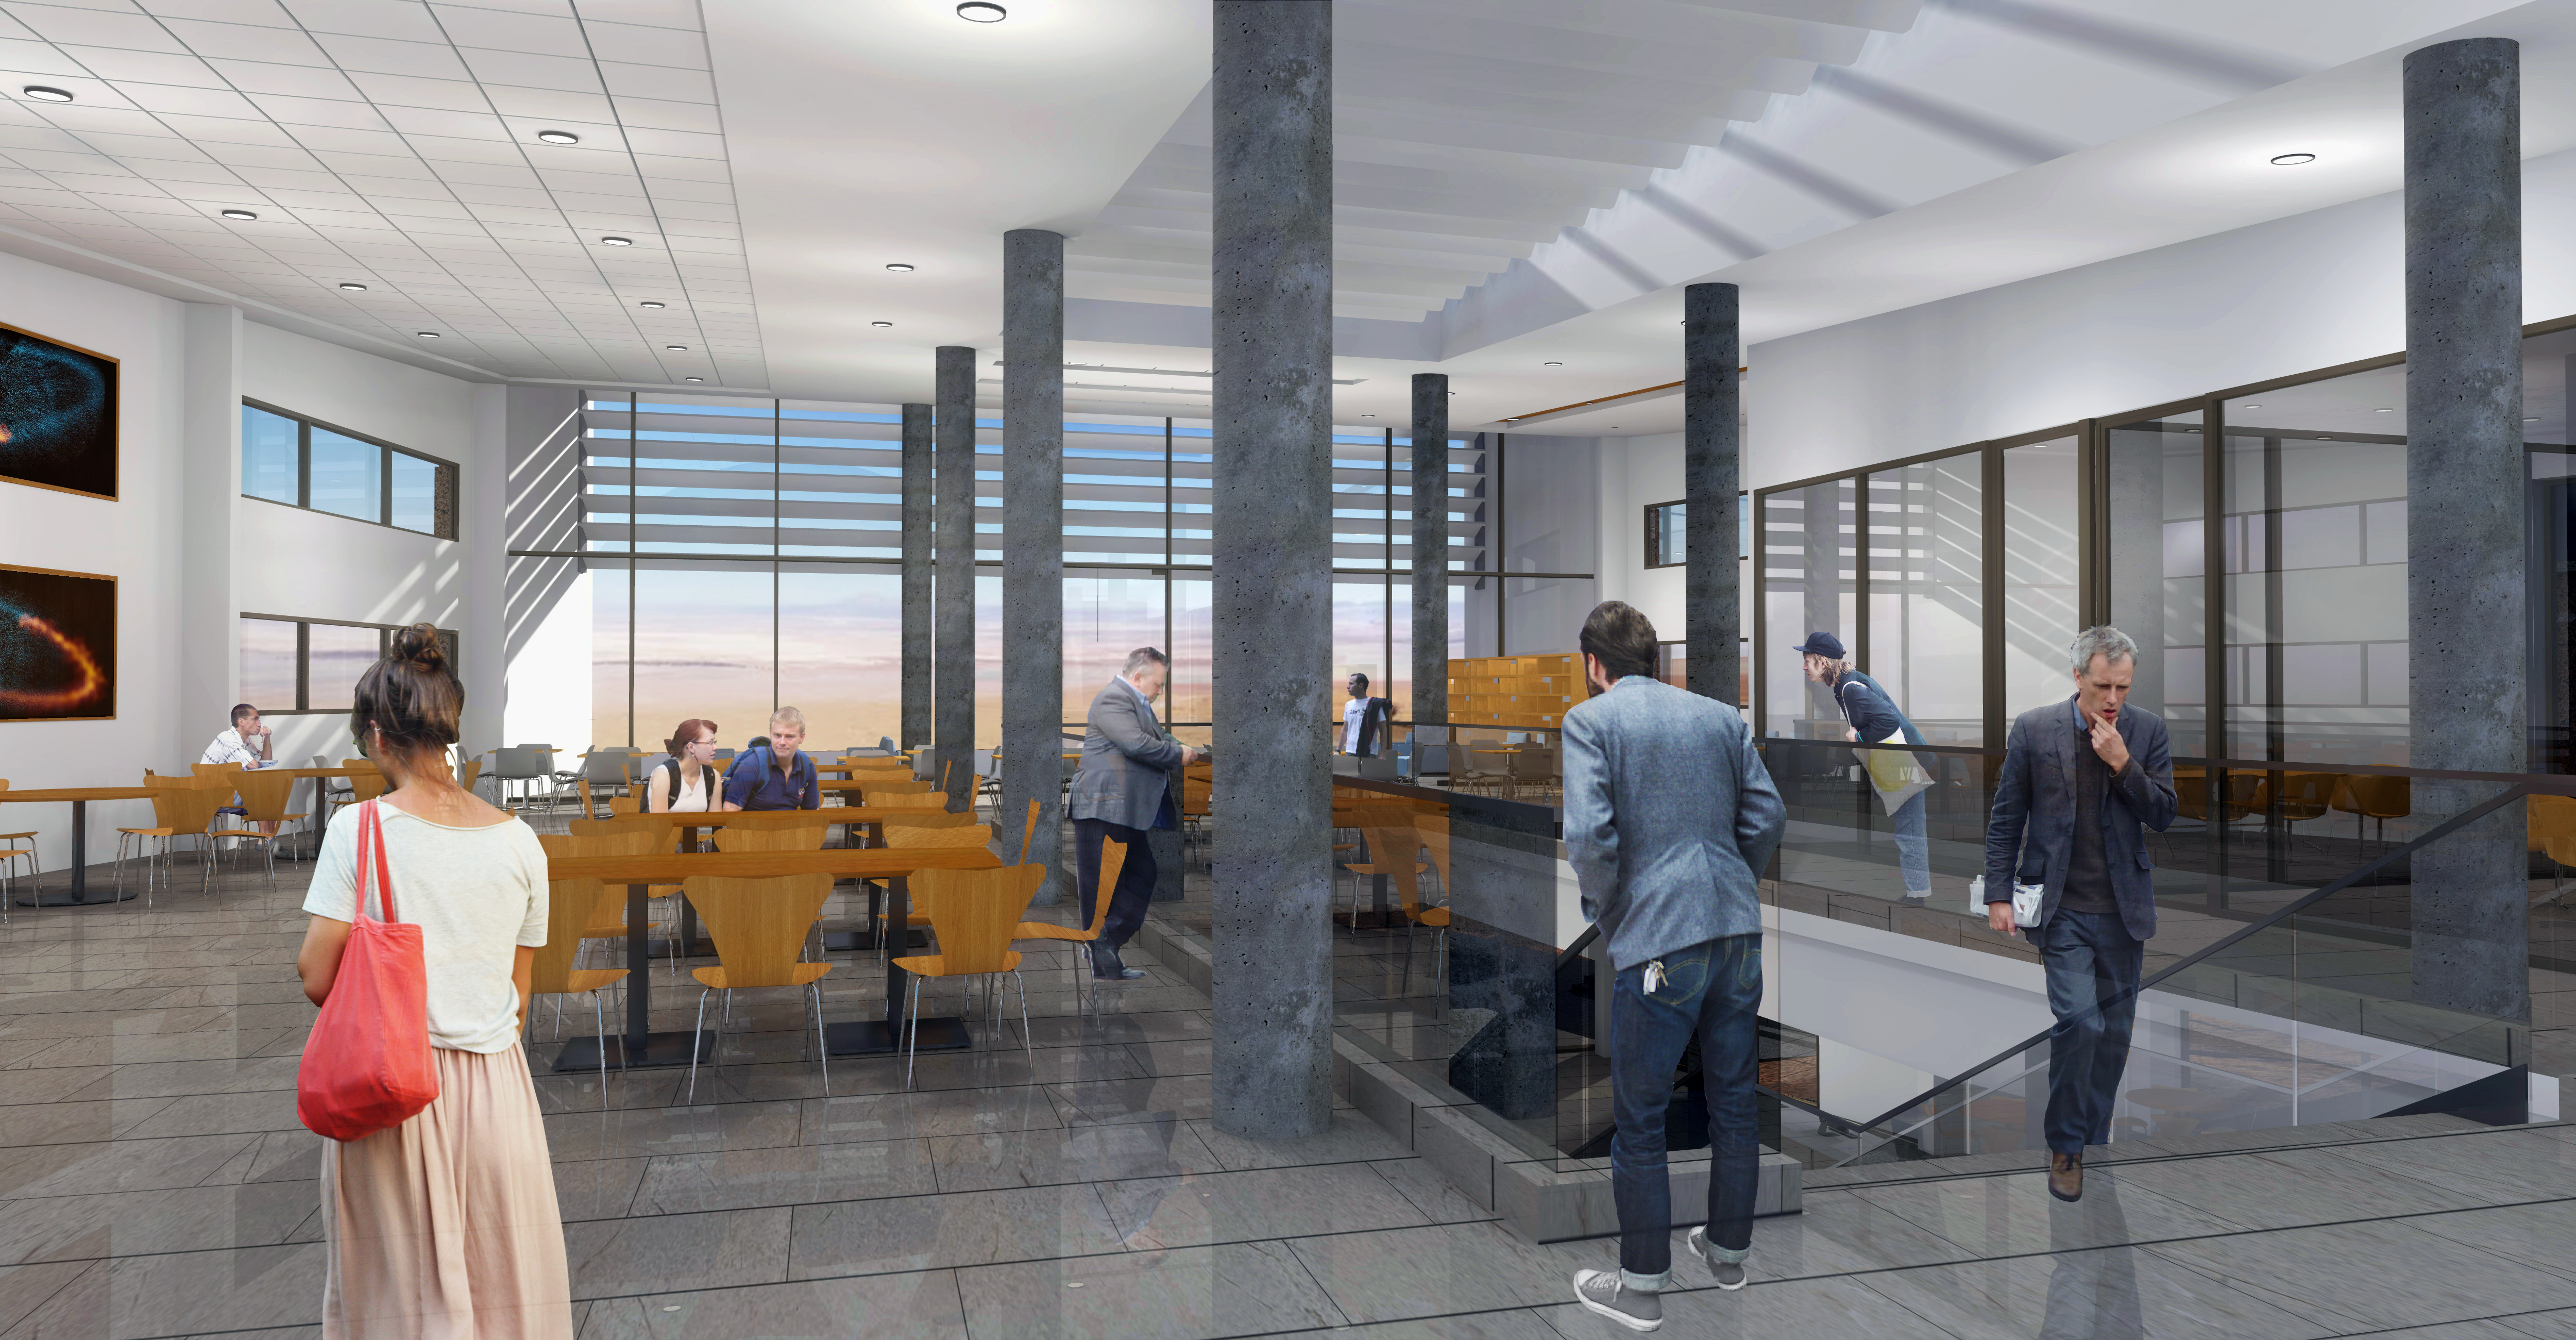

Interior view of dining room, 2nd floor of main building

The ALMA Residencia will be the new home for staff and visitors to the facility. The shape of the buildings and the colour of the exteriors of this major architectural project have been designed to meld with the topography, the environment and the landscape of the ALMA site. The design was undertaken by the Finnish architects Kouvo & Partanen and was then adapted to the Chilean market by Rigotti + Simunovic Arquitectos, a Chilean firm of architects.

Credit: ESO/Rigotti + Simunovic Arquitectos